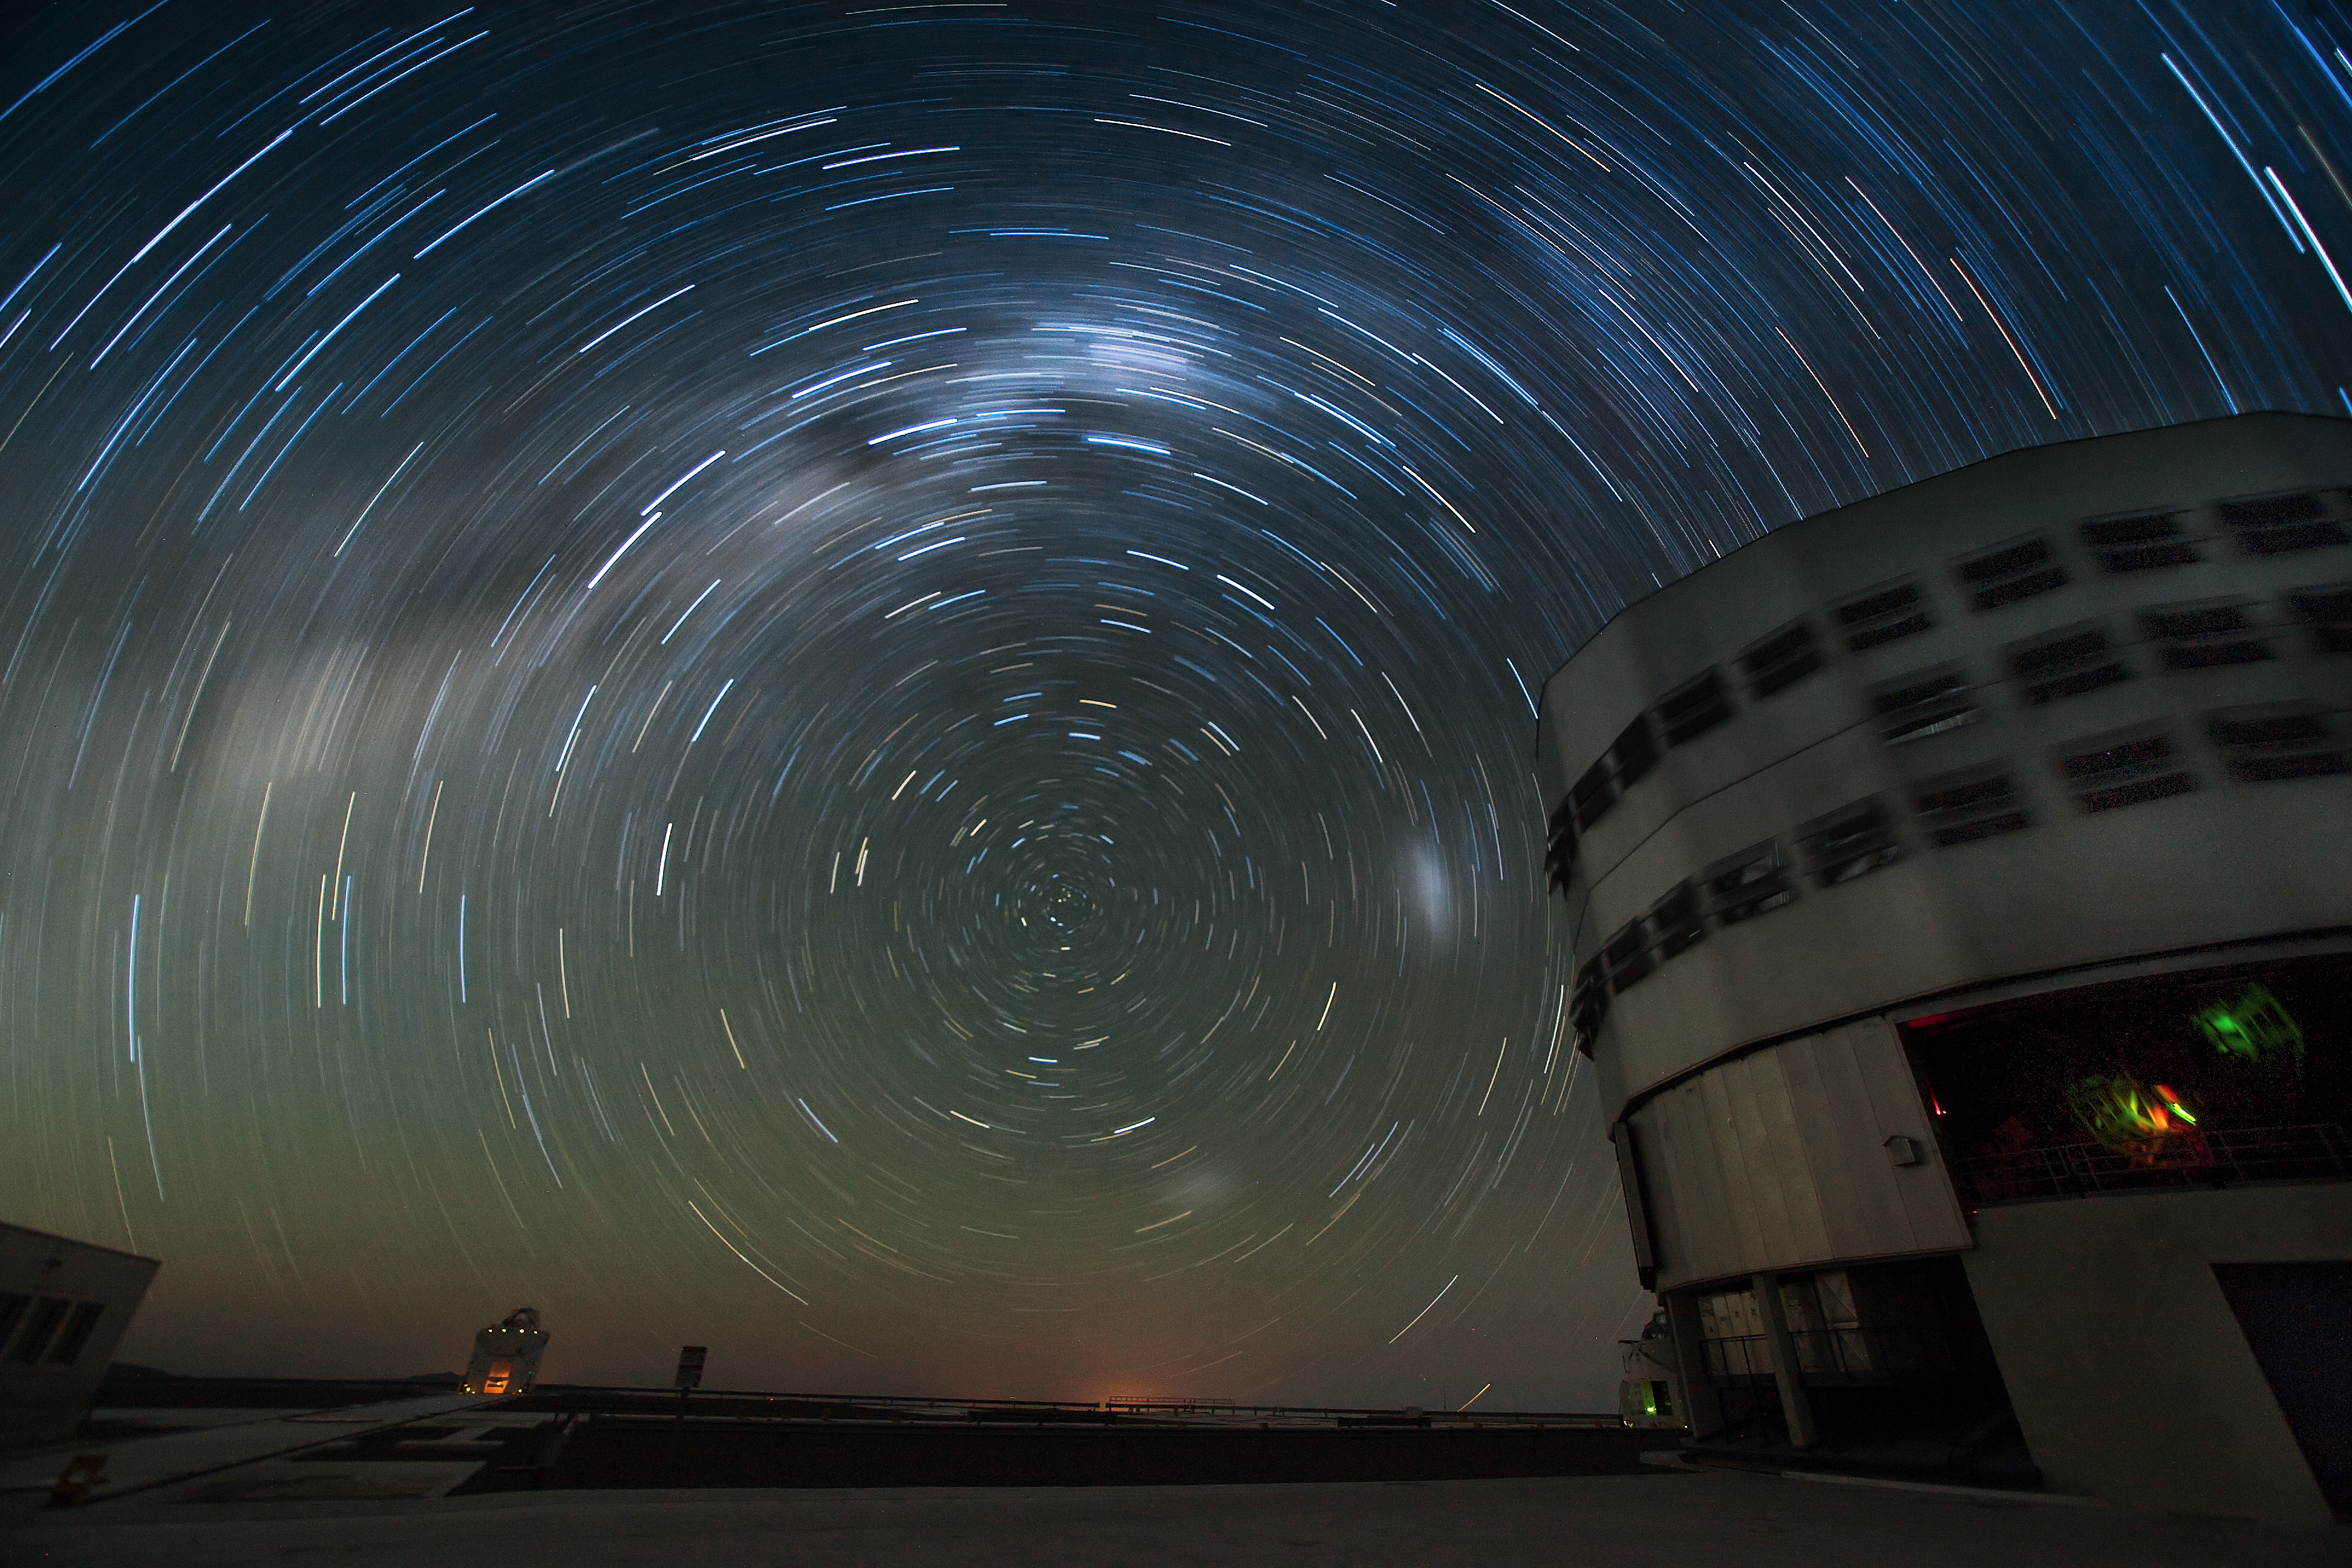

Starry night at Paranal*

During a night at ESO’s Very Large Telescope (VLT), the stars seem to rotate around the southern celestial pole. The skies over Paranal provide splendid observing opportunities for the astronomers below. At the observatory on Cerro Paranal in the dry Atacama Desert of Chile, one of the observatory’s four 8.2-metre telescopes can be seen on the right performing its nightly task of looking at the heavens. Two of the four 1.8-metre Auxiliary Telescopes are also seen in the picture. The dry, high environment at 2600 metres above sea level, and the extraordinarily advanced equipment makes observing time at the VLT highly sought after by astronomers around the world.

Credit: Iztok Bončina/ESO